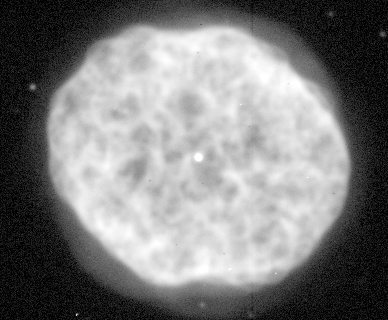

Planetary Nebula NGC 1501

Planetary nebula NGC1501 as seen in the light of ionized hydrogen (H-alpha). Size about one light-year, distance about 4000 light-years.

Credit: Jay Gallagher (U. Wisconsin)/WIYN/NOIRLab/NSF